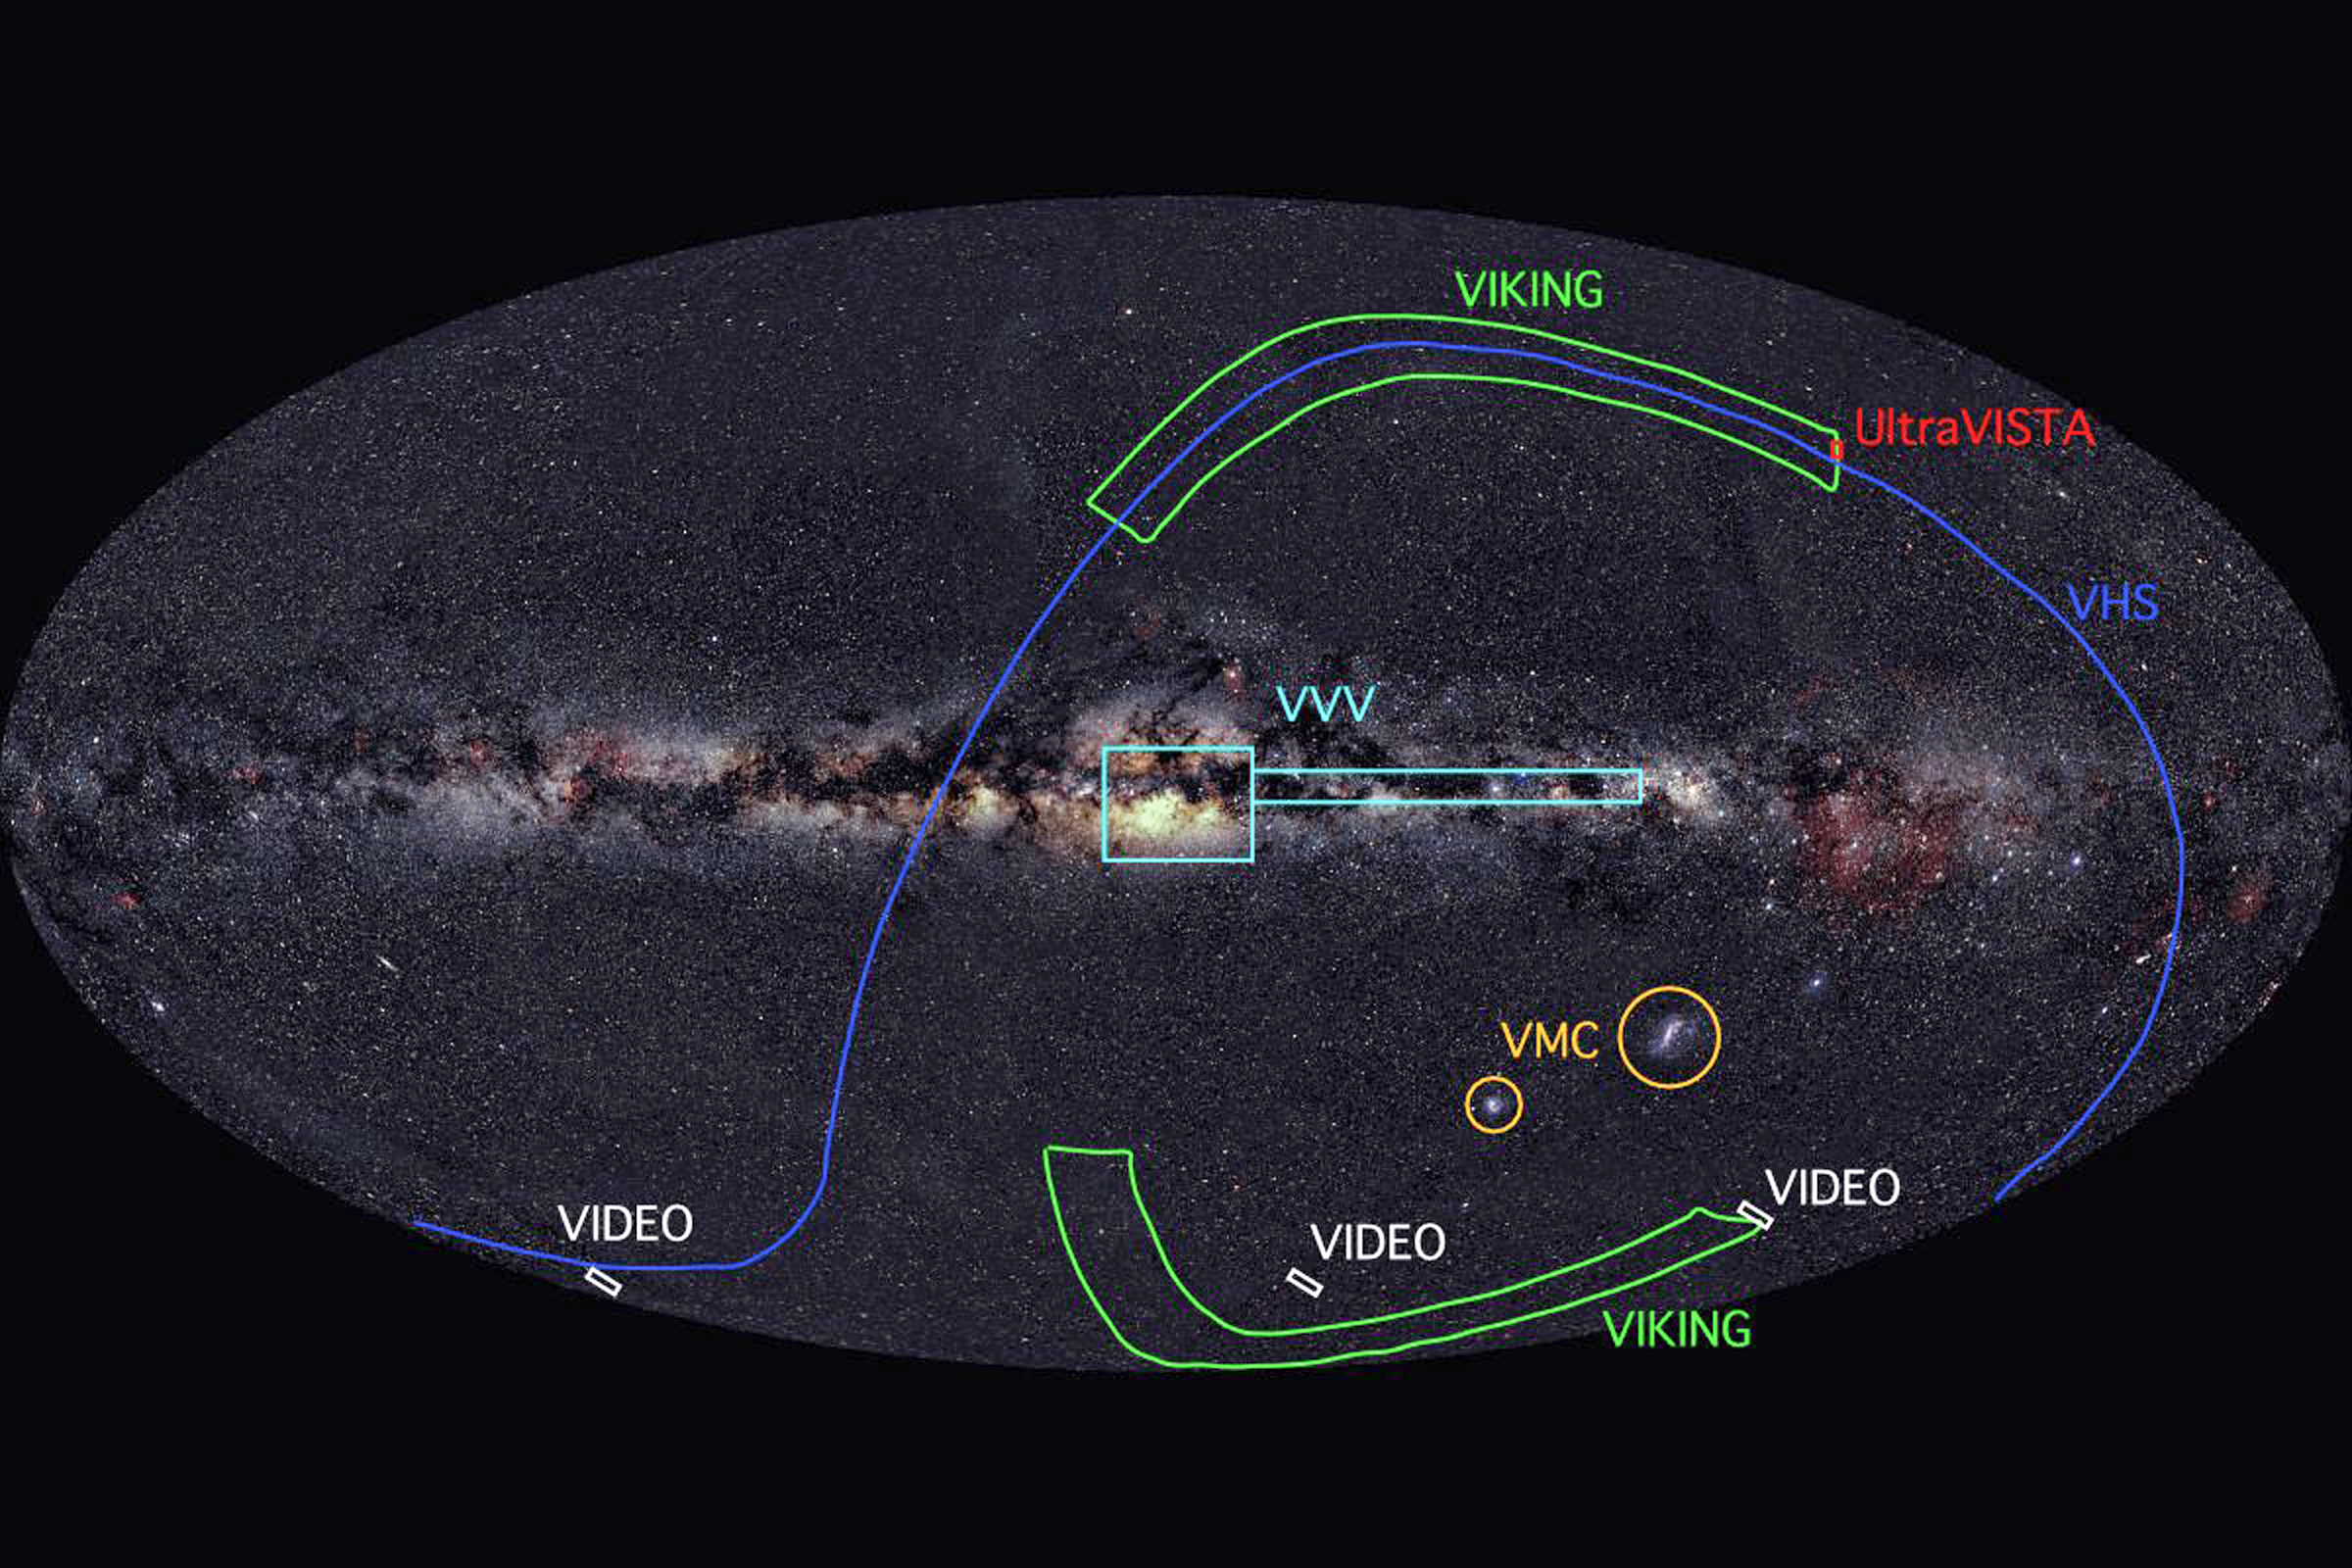

The VISTA Surveys

A schematic representation of the sky coverage of the various VISTA surveys. The image is a projection of the entire sky with the Milky Way across the centre.

Credit: VISTA/ESO